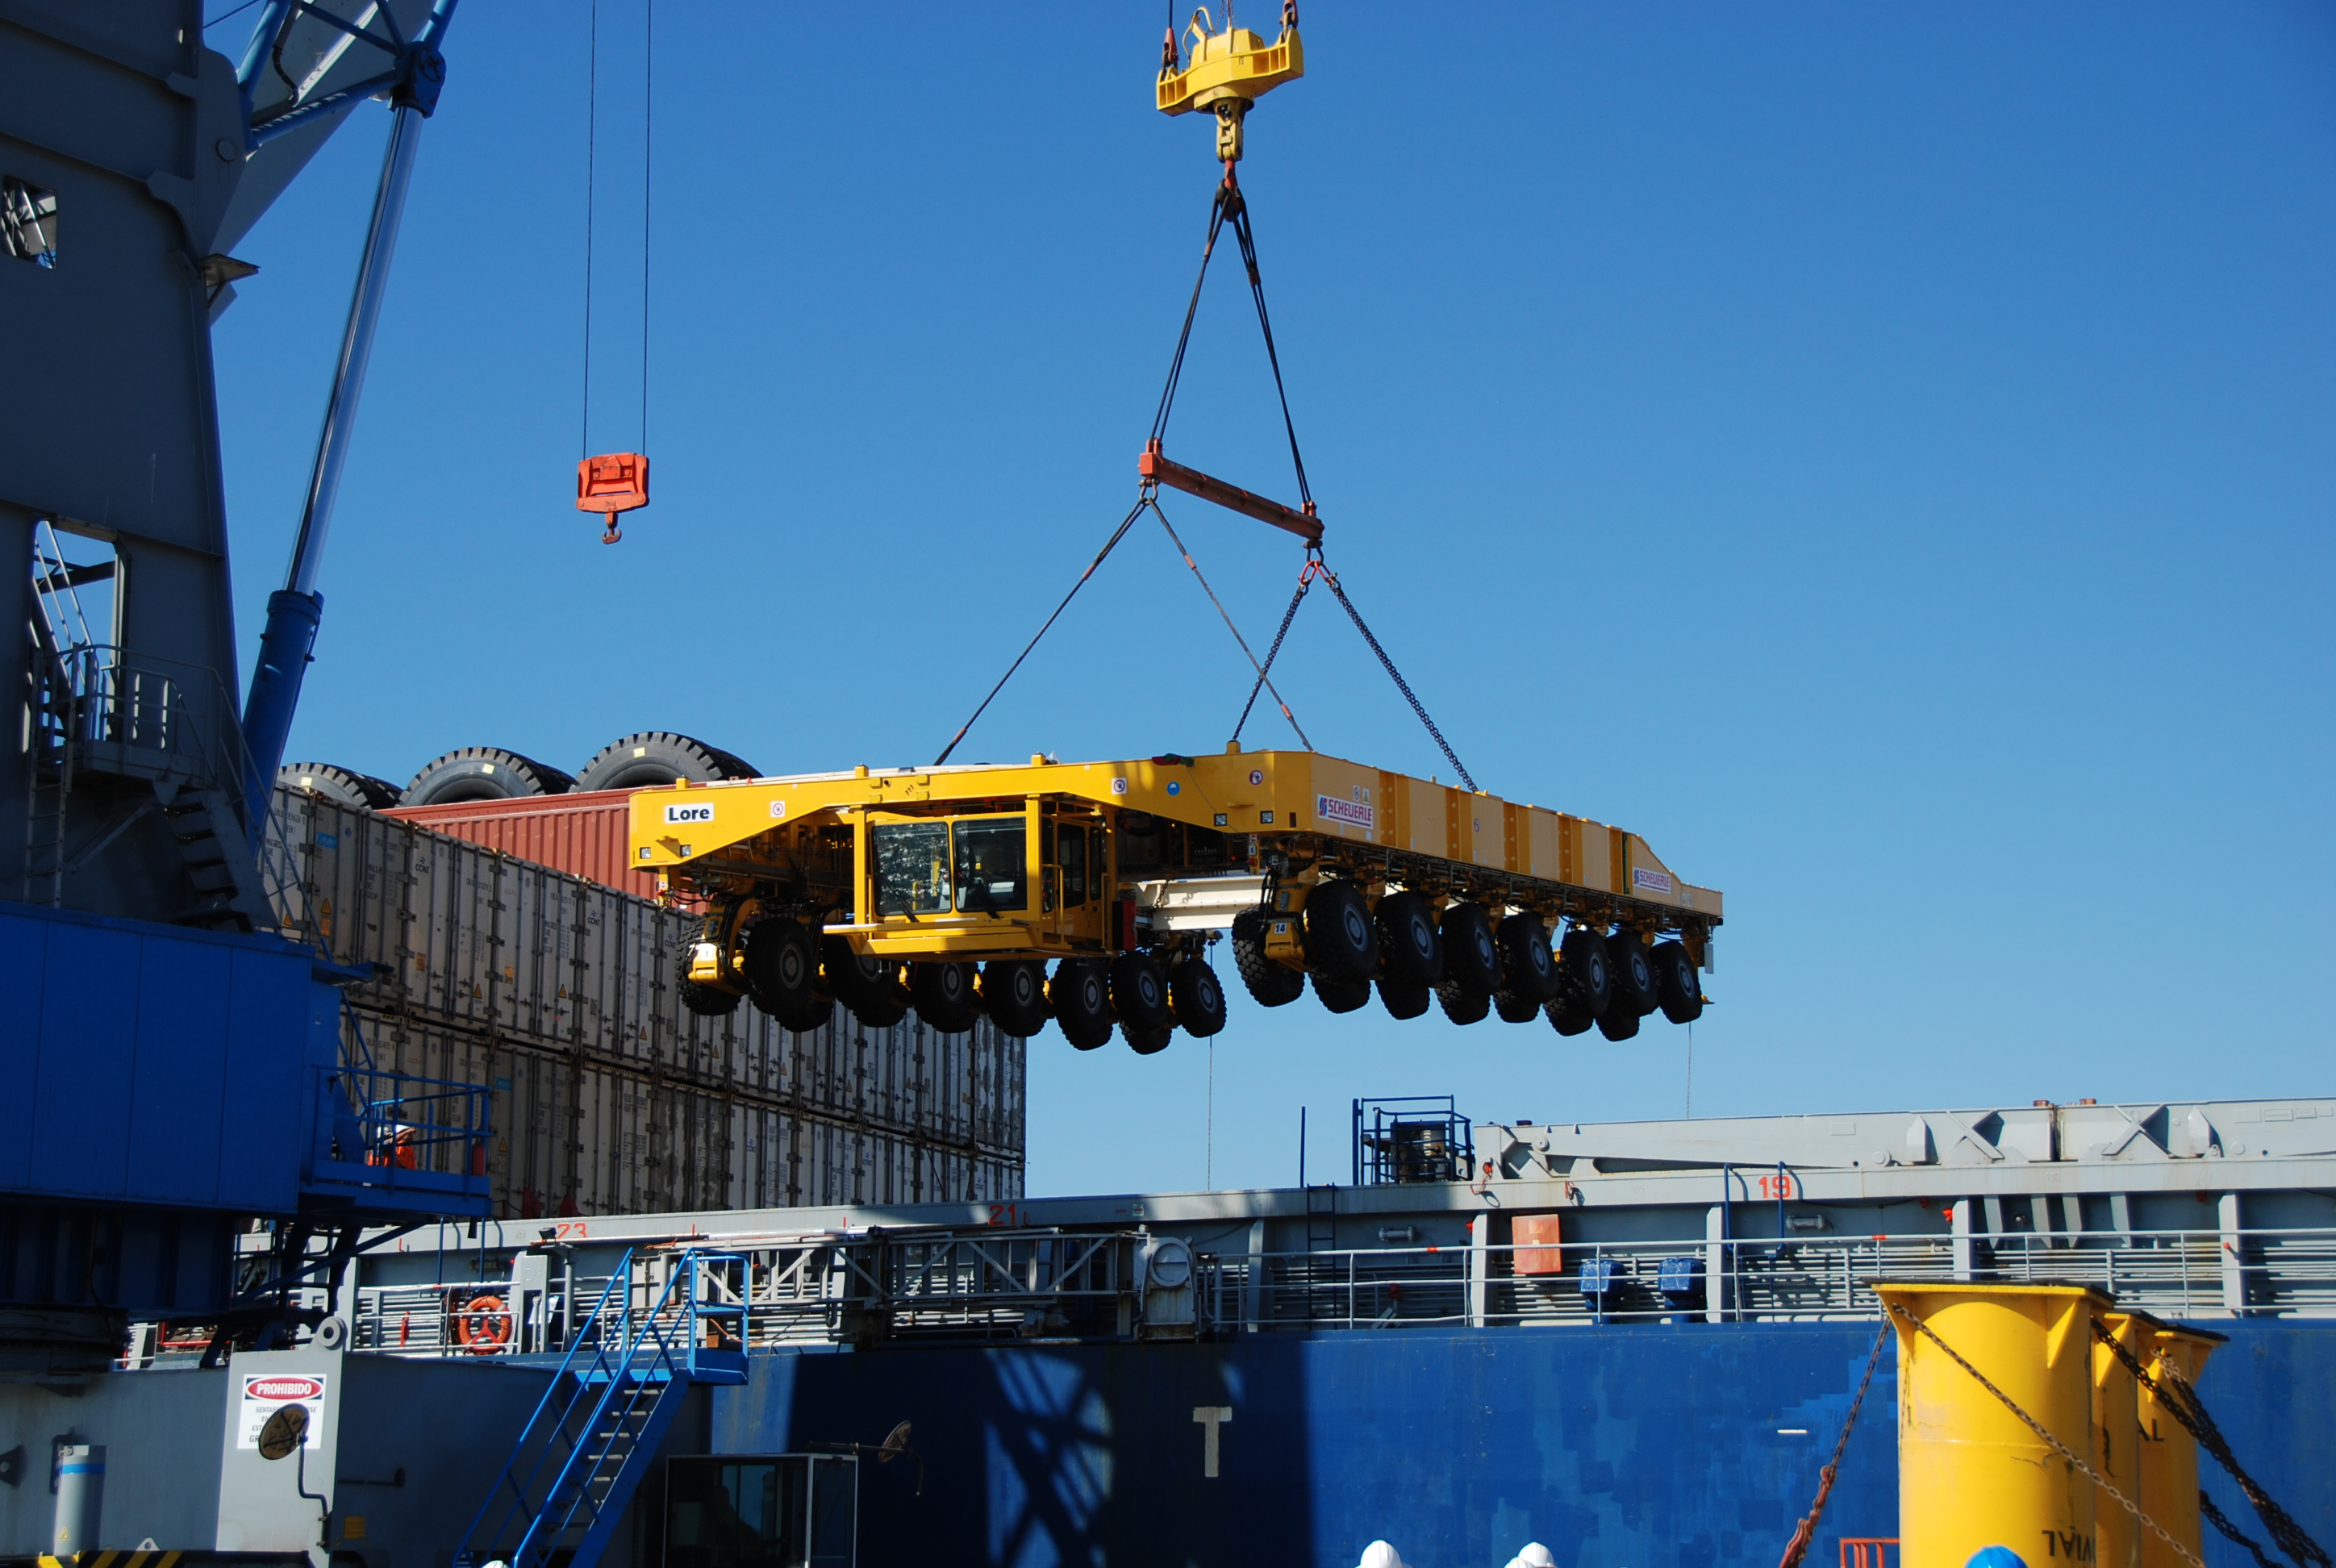

ALMA antenna transporters, Otto and Lore being shipped

On December 3 and 4 - 2007, the two ALMA antenna transporters, Otto and Lore, were being loaded onto a barge on the Neckar at Heilbronn harbour (Germany) to start their long journey to Chile. From there, they will travel to Antwerpen (Belgium) and then put onto a ship towards the port of Mejillones, in the north of Chile, to finally reach the ALMA base, close to San Pedro de Atacama. The ALMA antenna transporters are each 20 meter long, 10 meter wide and 6 meter high, and weigh 130 tonnes. They will be able to transport a 115-tonne antenna and set it down on a concrete pad within millimeters of a prescribed position. Image taken in December 2007.

Credit: ALMA (ESO/NAOJ/NRAO)